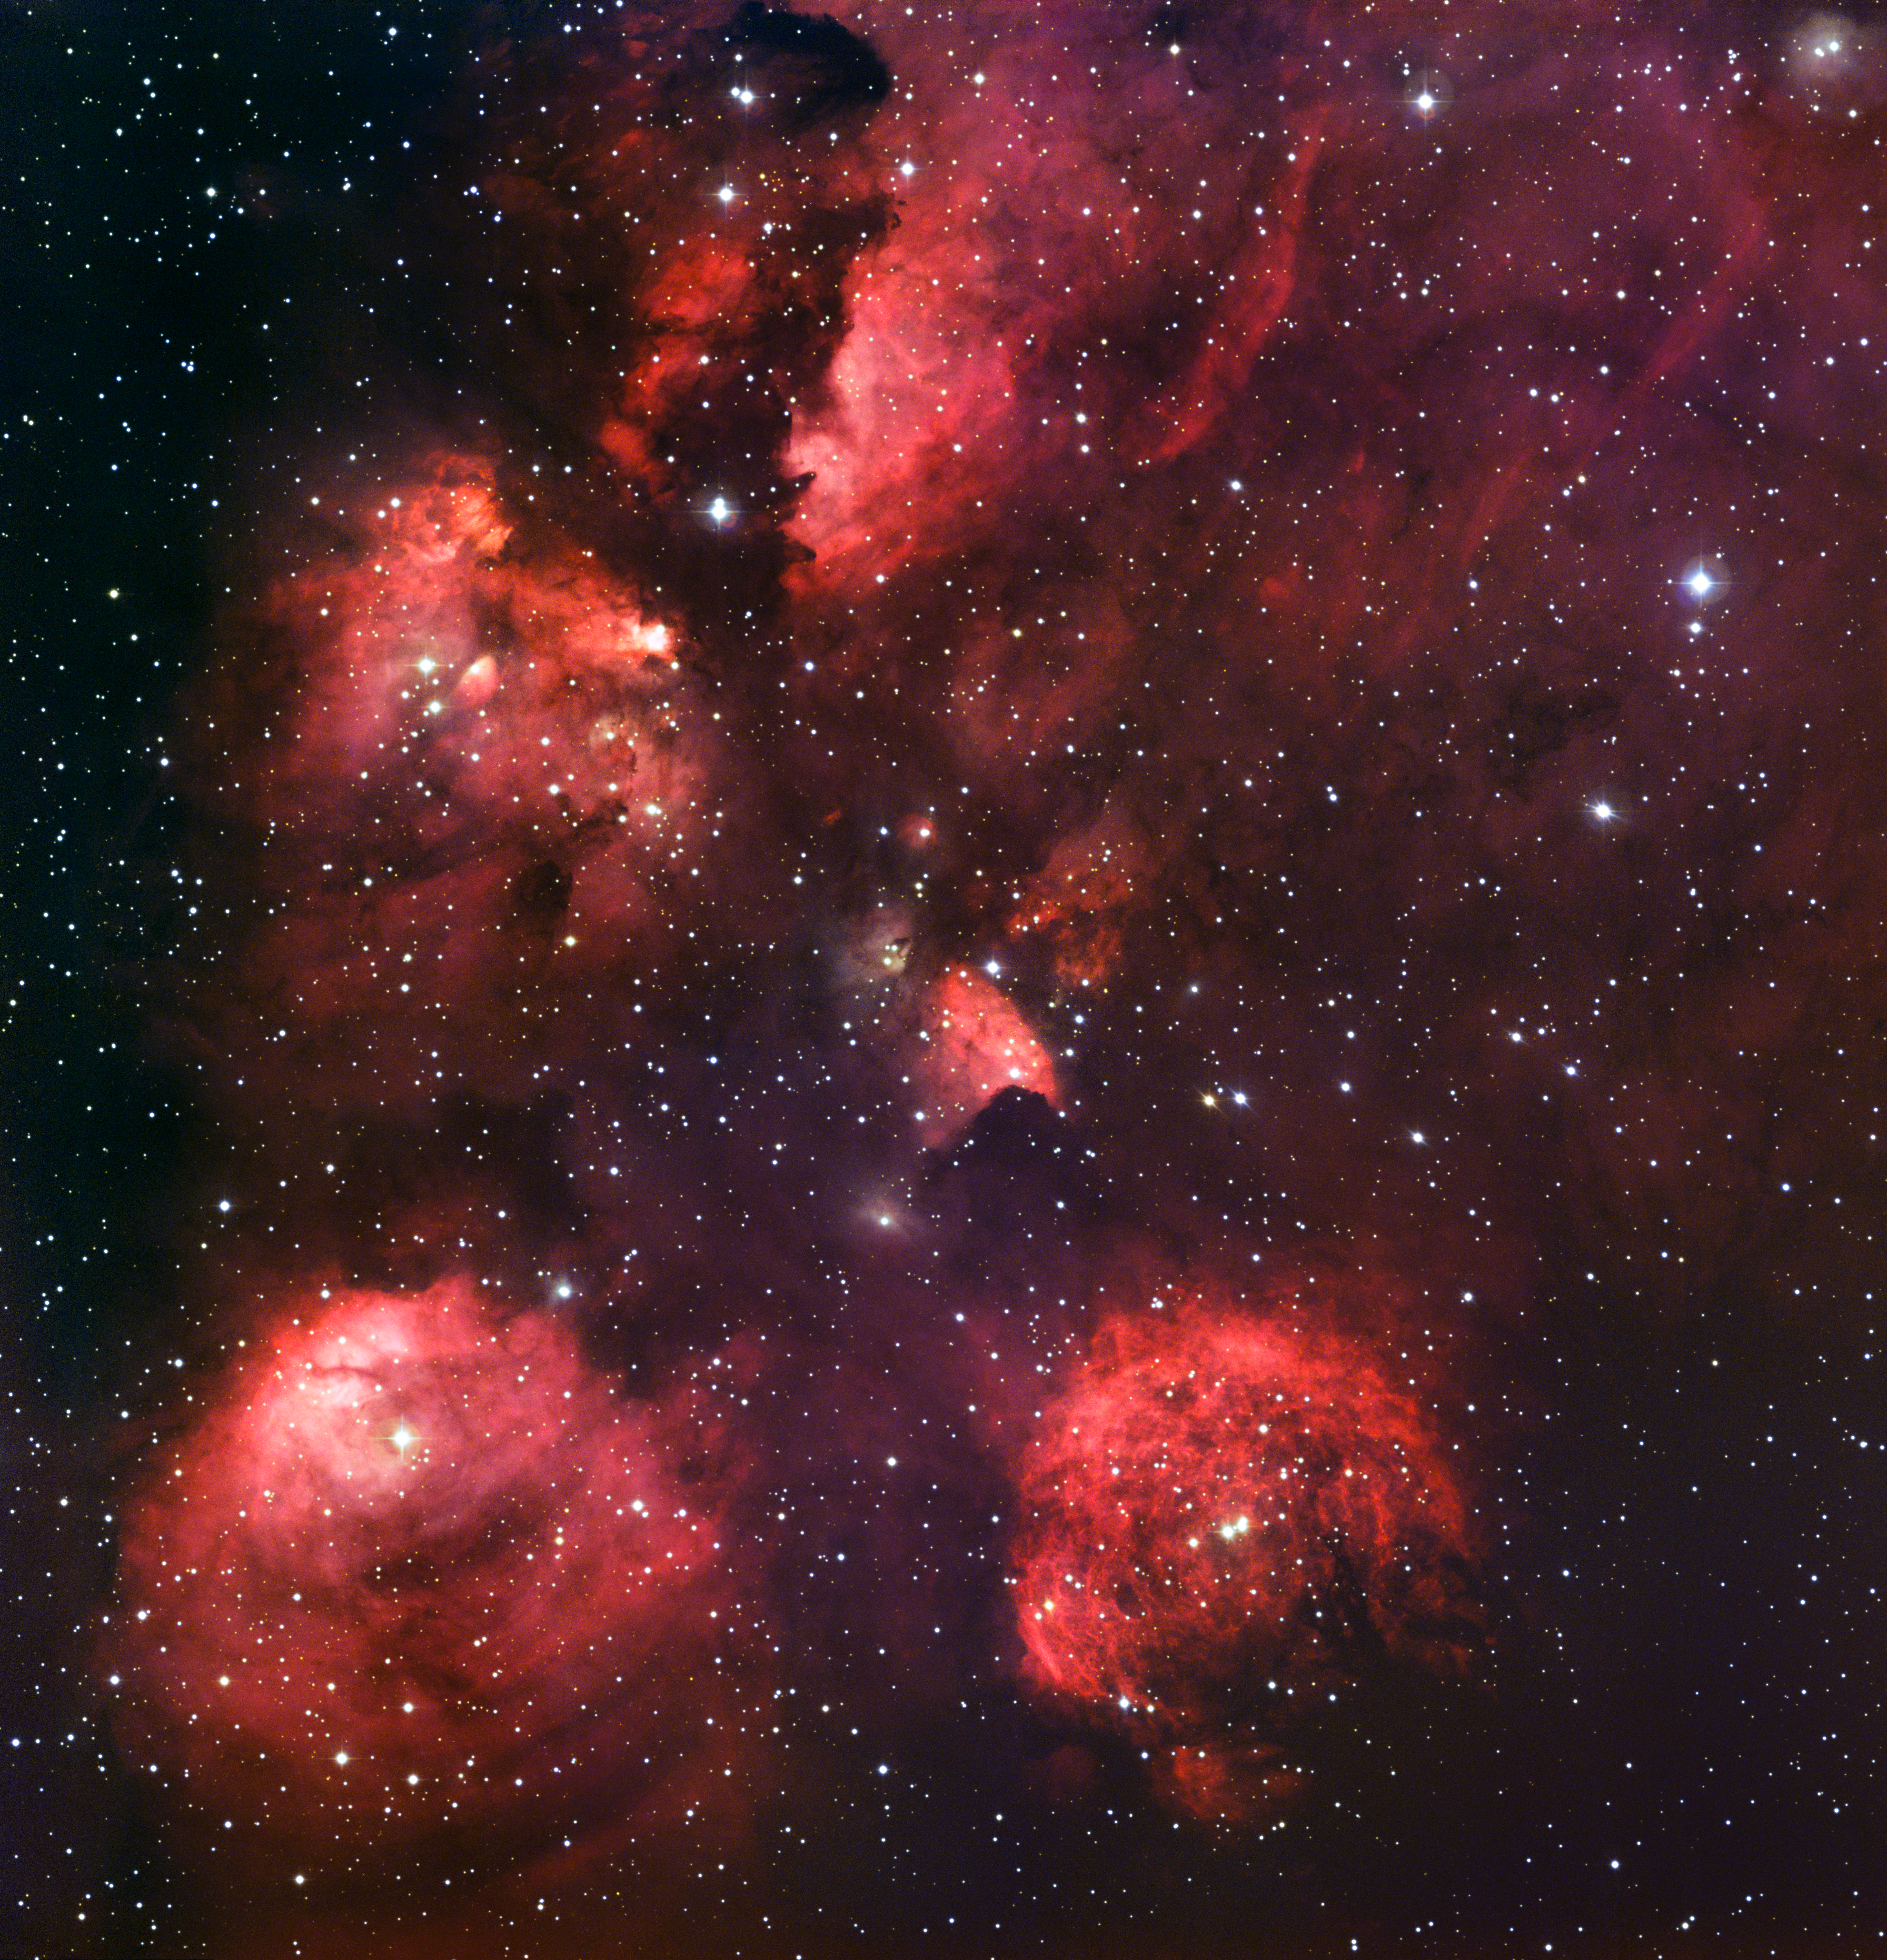

The Cat's Paw Nebula*

The Cat’s Paw Nebula (NGC 6334) is a vast region of star formation. This new portrait of NGC 6334 was created from images taken with the Wide Field Imager instrument at the 2.2-metre MPG/ESO telescope at the La Silla Observatory in Chile, combining images taken through blue, green and red filters, as well as a special filter designed to let through the light of glowing hydrogen. NGC 6334 lies about 5500 light-years from Earth in the constellation of Scorpius. The whole gas cloud is about 50 light-years across.

NGC 6334 is one of the most active nurseries of massive stars in our galaxy and has been extensively studied by astronomers. The nebula conceals freshly minted brilliant blue stars — each nearly ten times the mass of our Sun and born in the last few million years. The region is also home to many baby stars that are buried deep in the dust, making them difficult to study. In total, the Cat’s Paw Nebula could contain several tens of thousands of stars.

The nebula appears red because its blue and green light are scattered and absorbed more efficiently by material between the nebula and Earth. The red light comes predominantly from hydrogen gas glowing under the intense glare of hot young stars.

This image is available as a mounted image in the ESOshop.

Credit: ESO